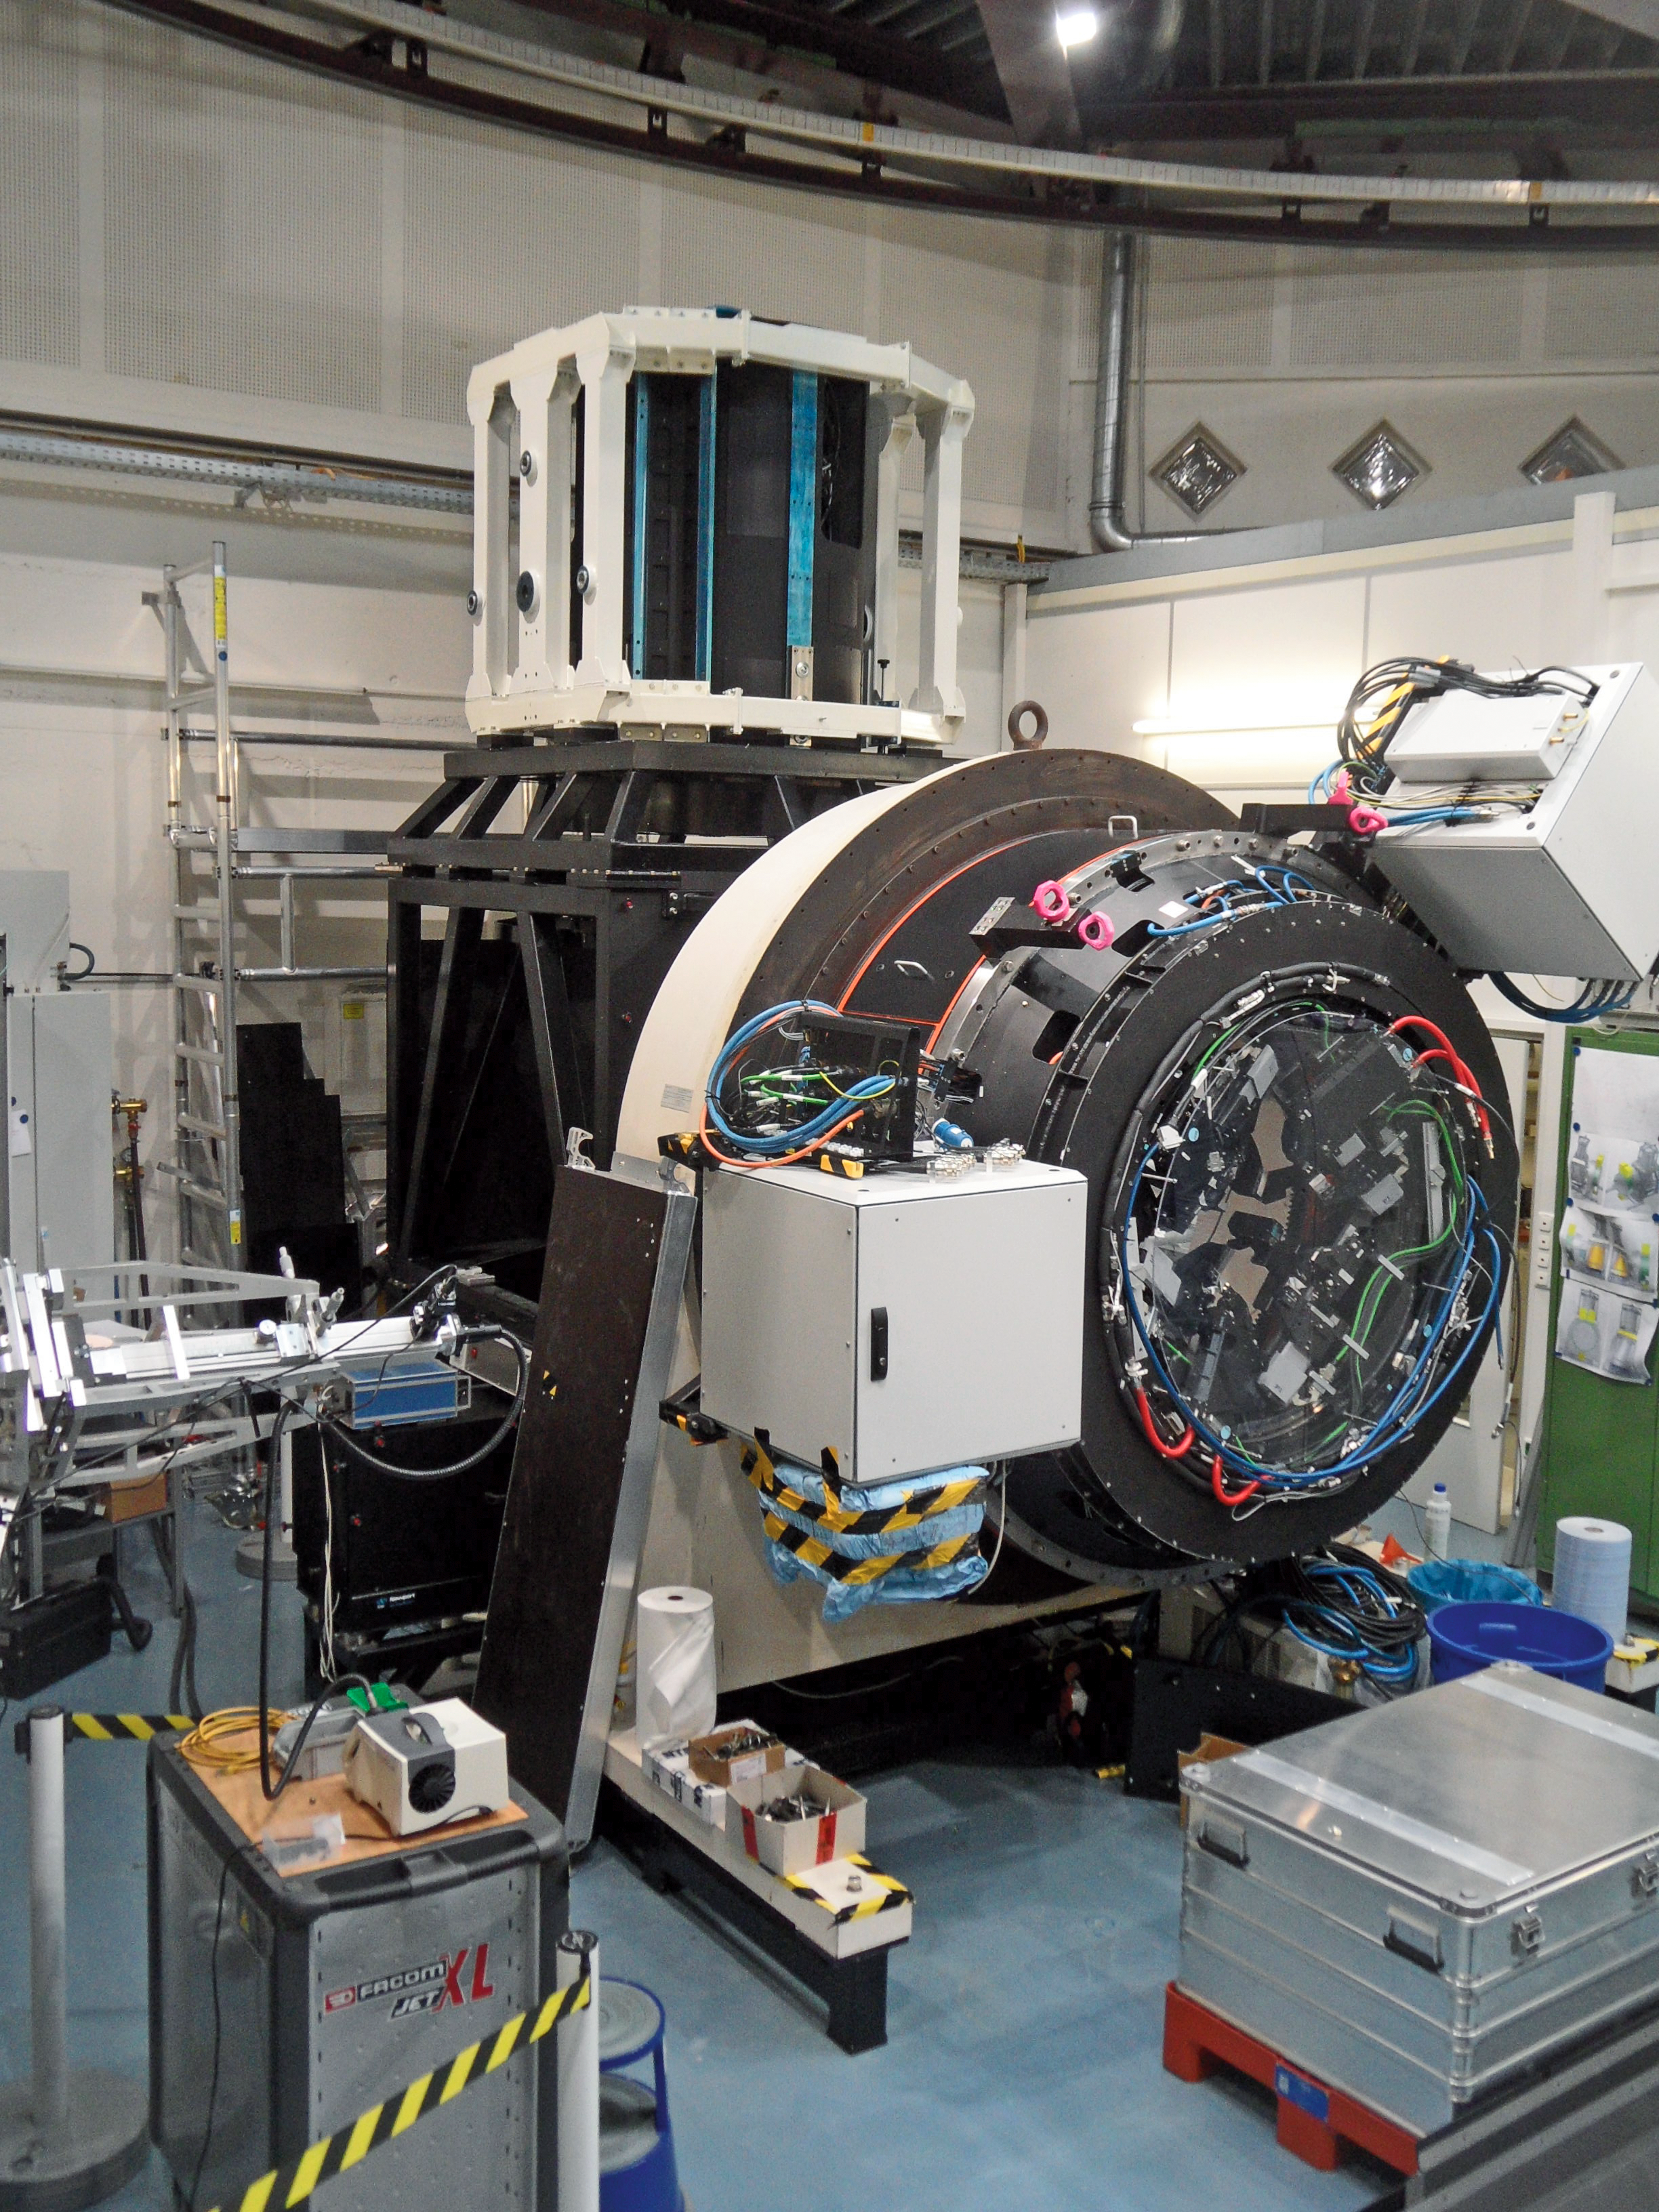

Deformable secondary mirror

This is the deformable secondary mirror (DSM) one of the key systems of the Very Large Telescope (VLT) Adaptive Optics Facility (AOF). In this image it is mounted on a test bench in the ESO Garching integration laboratory at the start of its test phase. To learn more about its construction and testing read issue 151 of the Messenger.

Credit: ESO